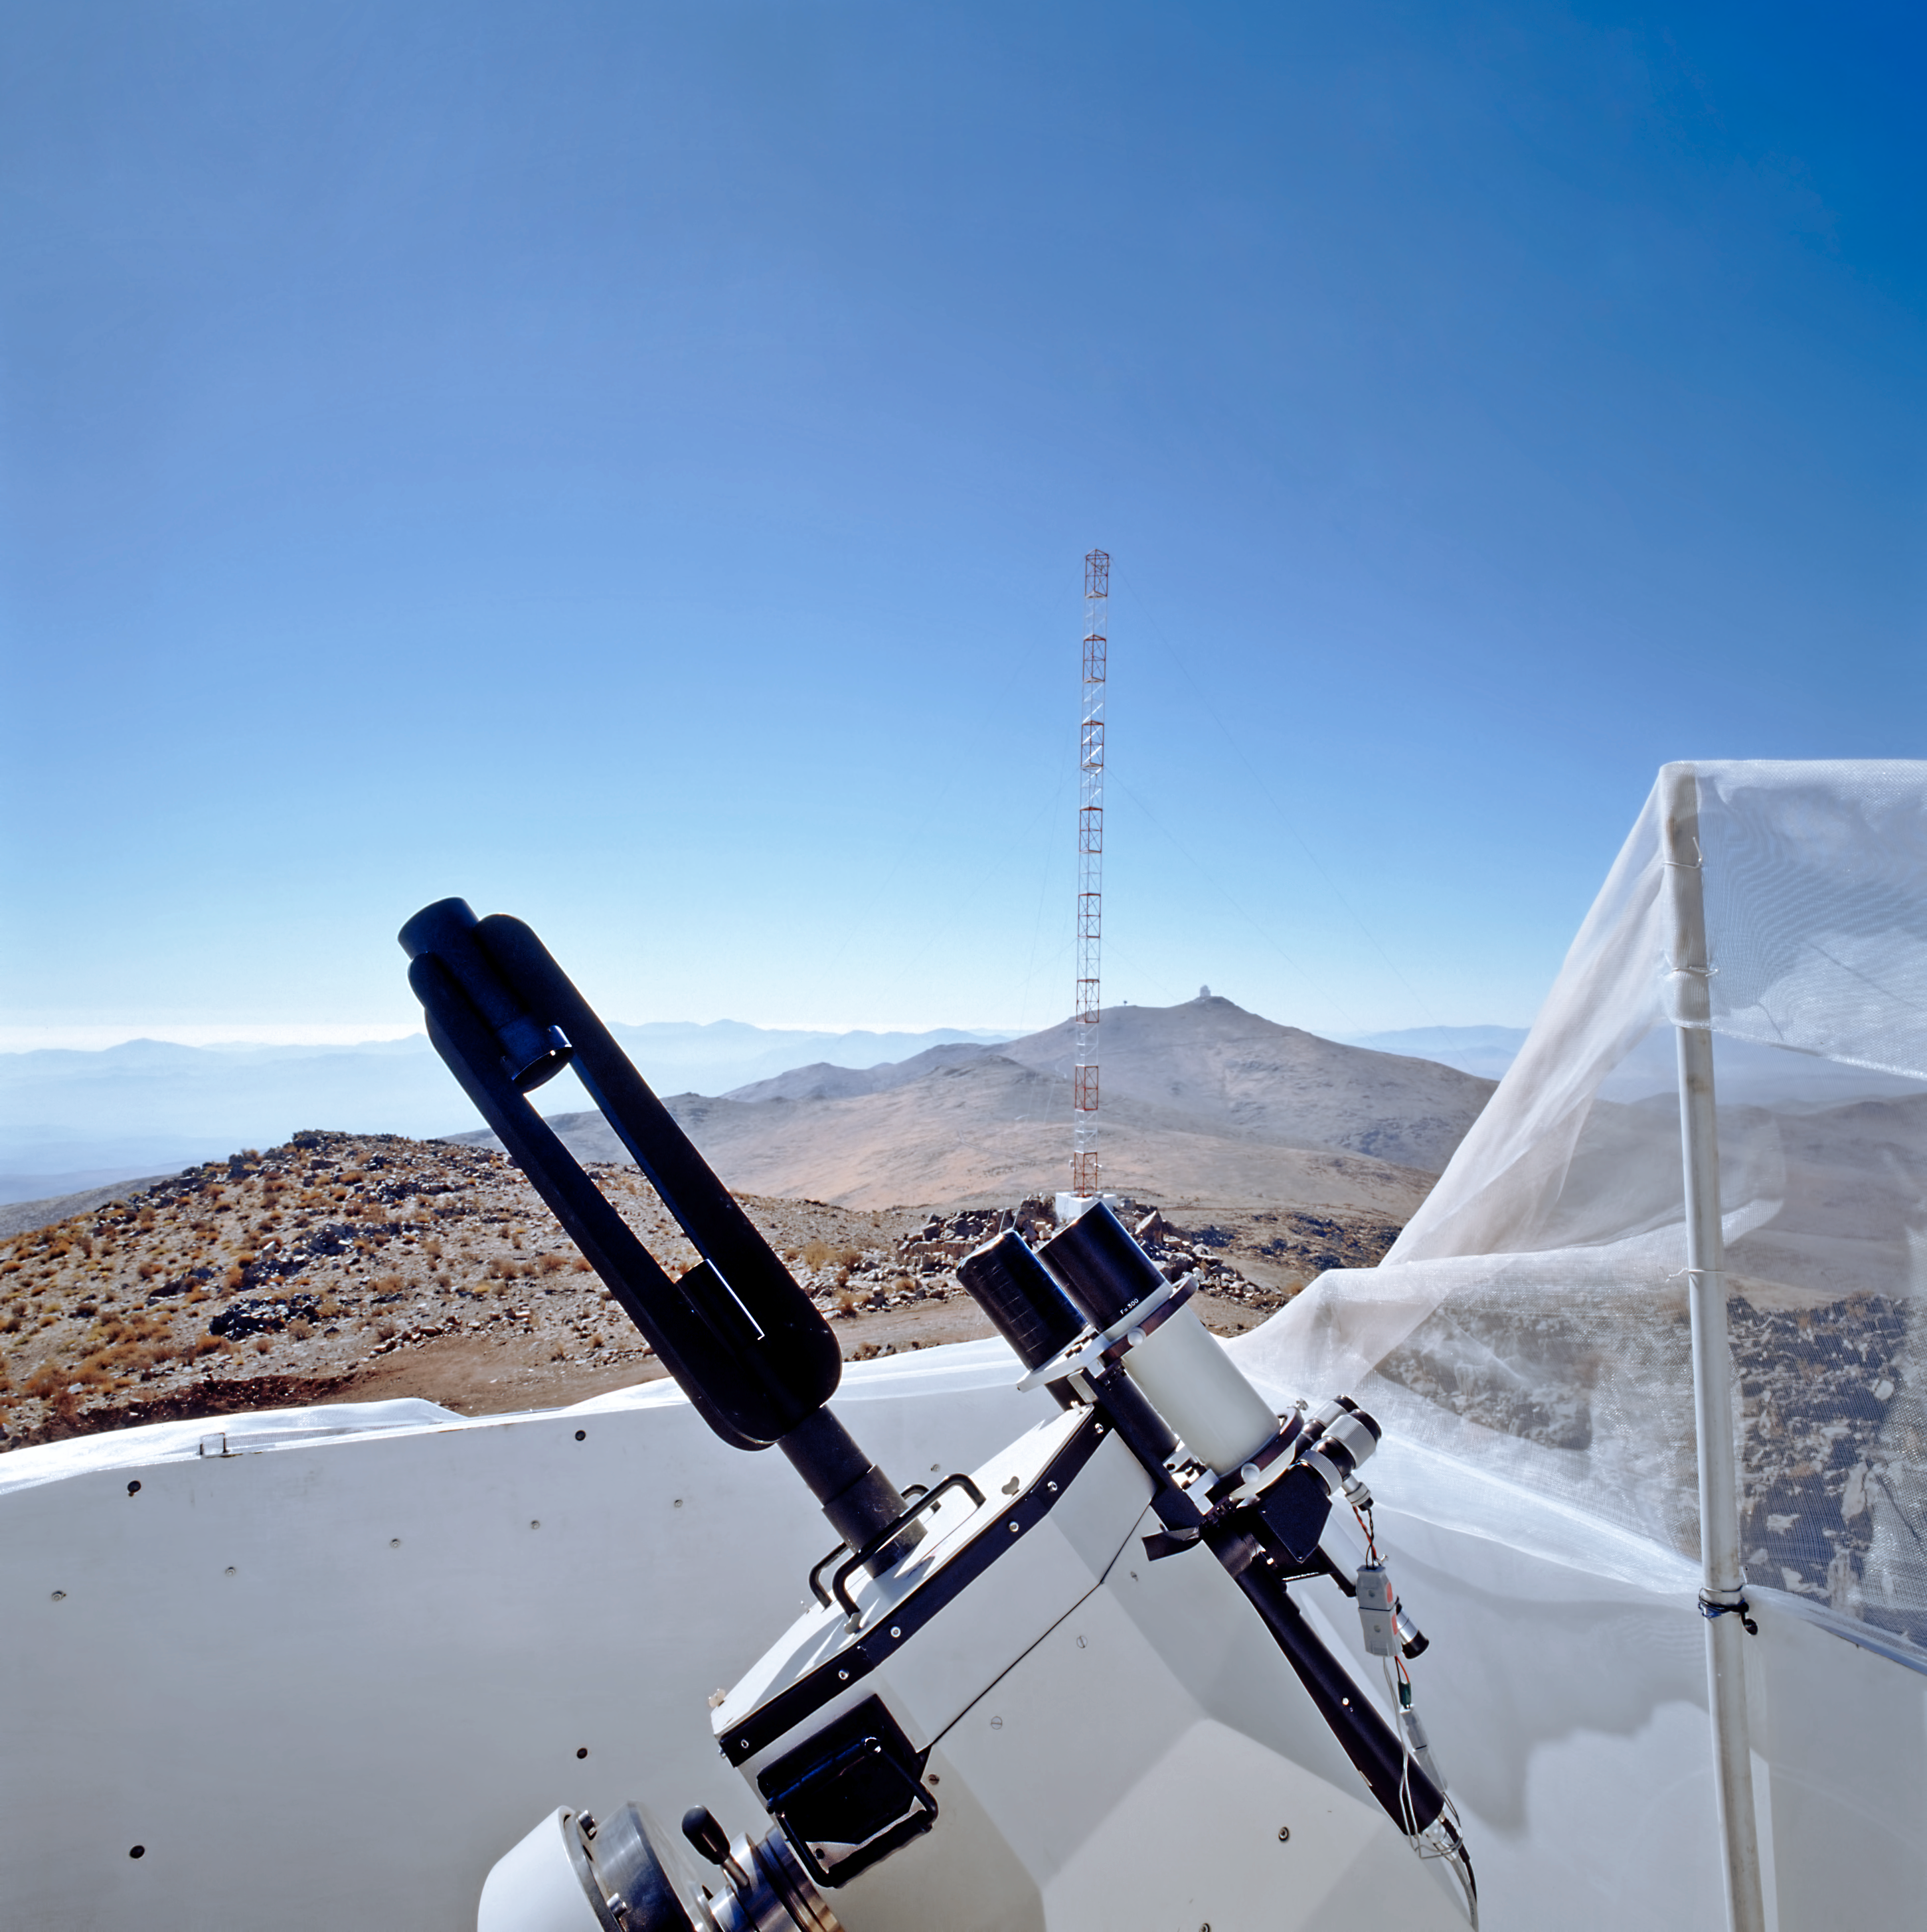

DIMM tower at Armazones

Differential Image Motion Monitor (DIMM), which measures the atmospheric seeing, a fundamental parameter of the quality of the atmosphere for astronomical observations, located at Cerro Armazones. Cerro Armazones is a 3046-metre mountain in the central part of Chile’s Atacama Desert, and is the site selected for the Extremely Large Telescope (ELT). Armazones is some 130 kilometres south of the town of Antofagasta and about 20 kilometres from Cerro Paranal, home of ESO’s Very Large Telescope.

Credit: ESO